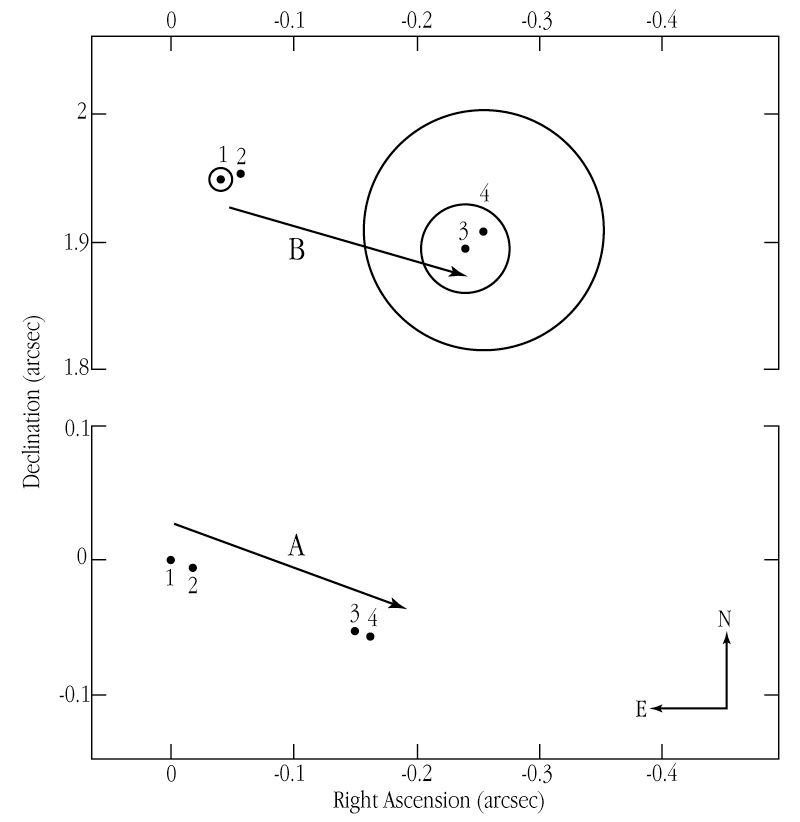

Proper motions of TWA-5 A and B

The diagram shows the relative positions of TWA-5 A and TWA-5 B, as measured on the sky by the HST in 1998 (points 1 and 2) and the VLT in 2000 (3 and 4). The ellipses indicate the measurement uncertainties. It is obvious that the two objects move in nearly the same direction and with the same speed. This greatly strengthens the conclusion that they are physically connected in the same multiple stellar system.

Credit: ESO